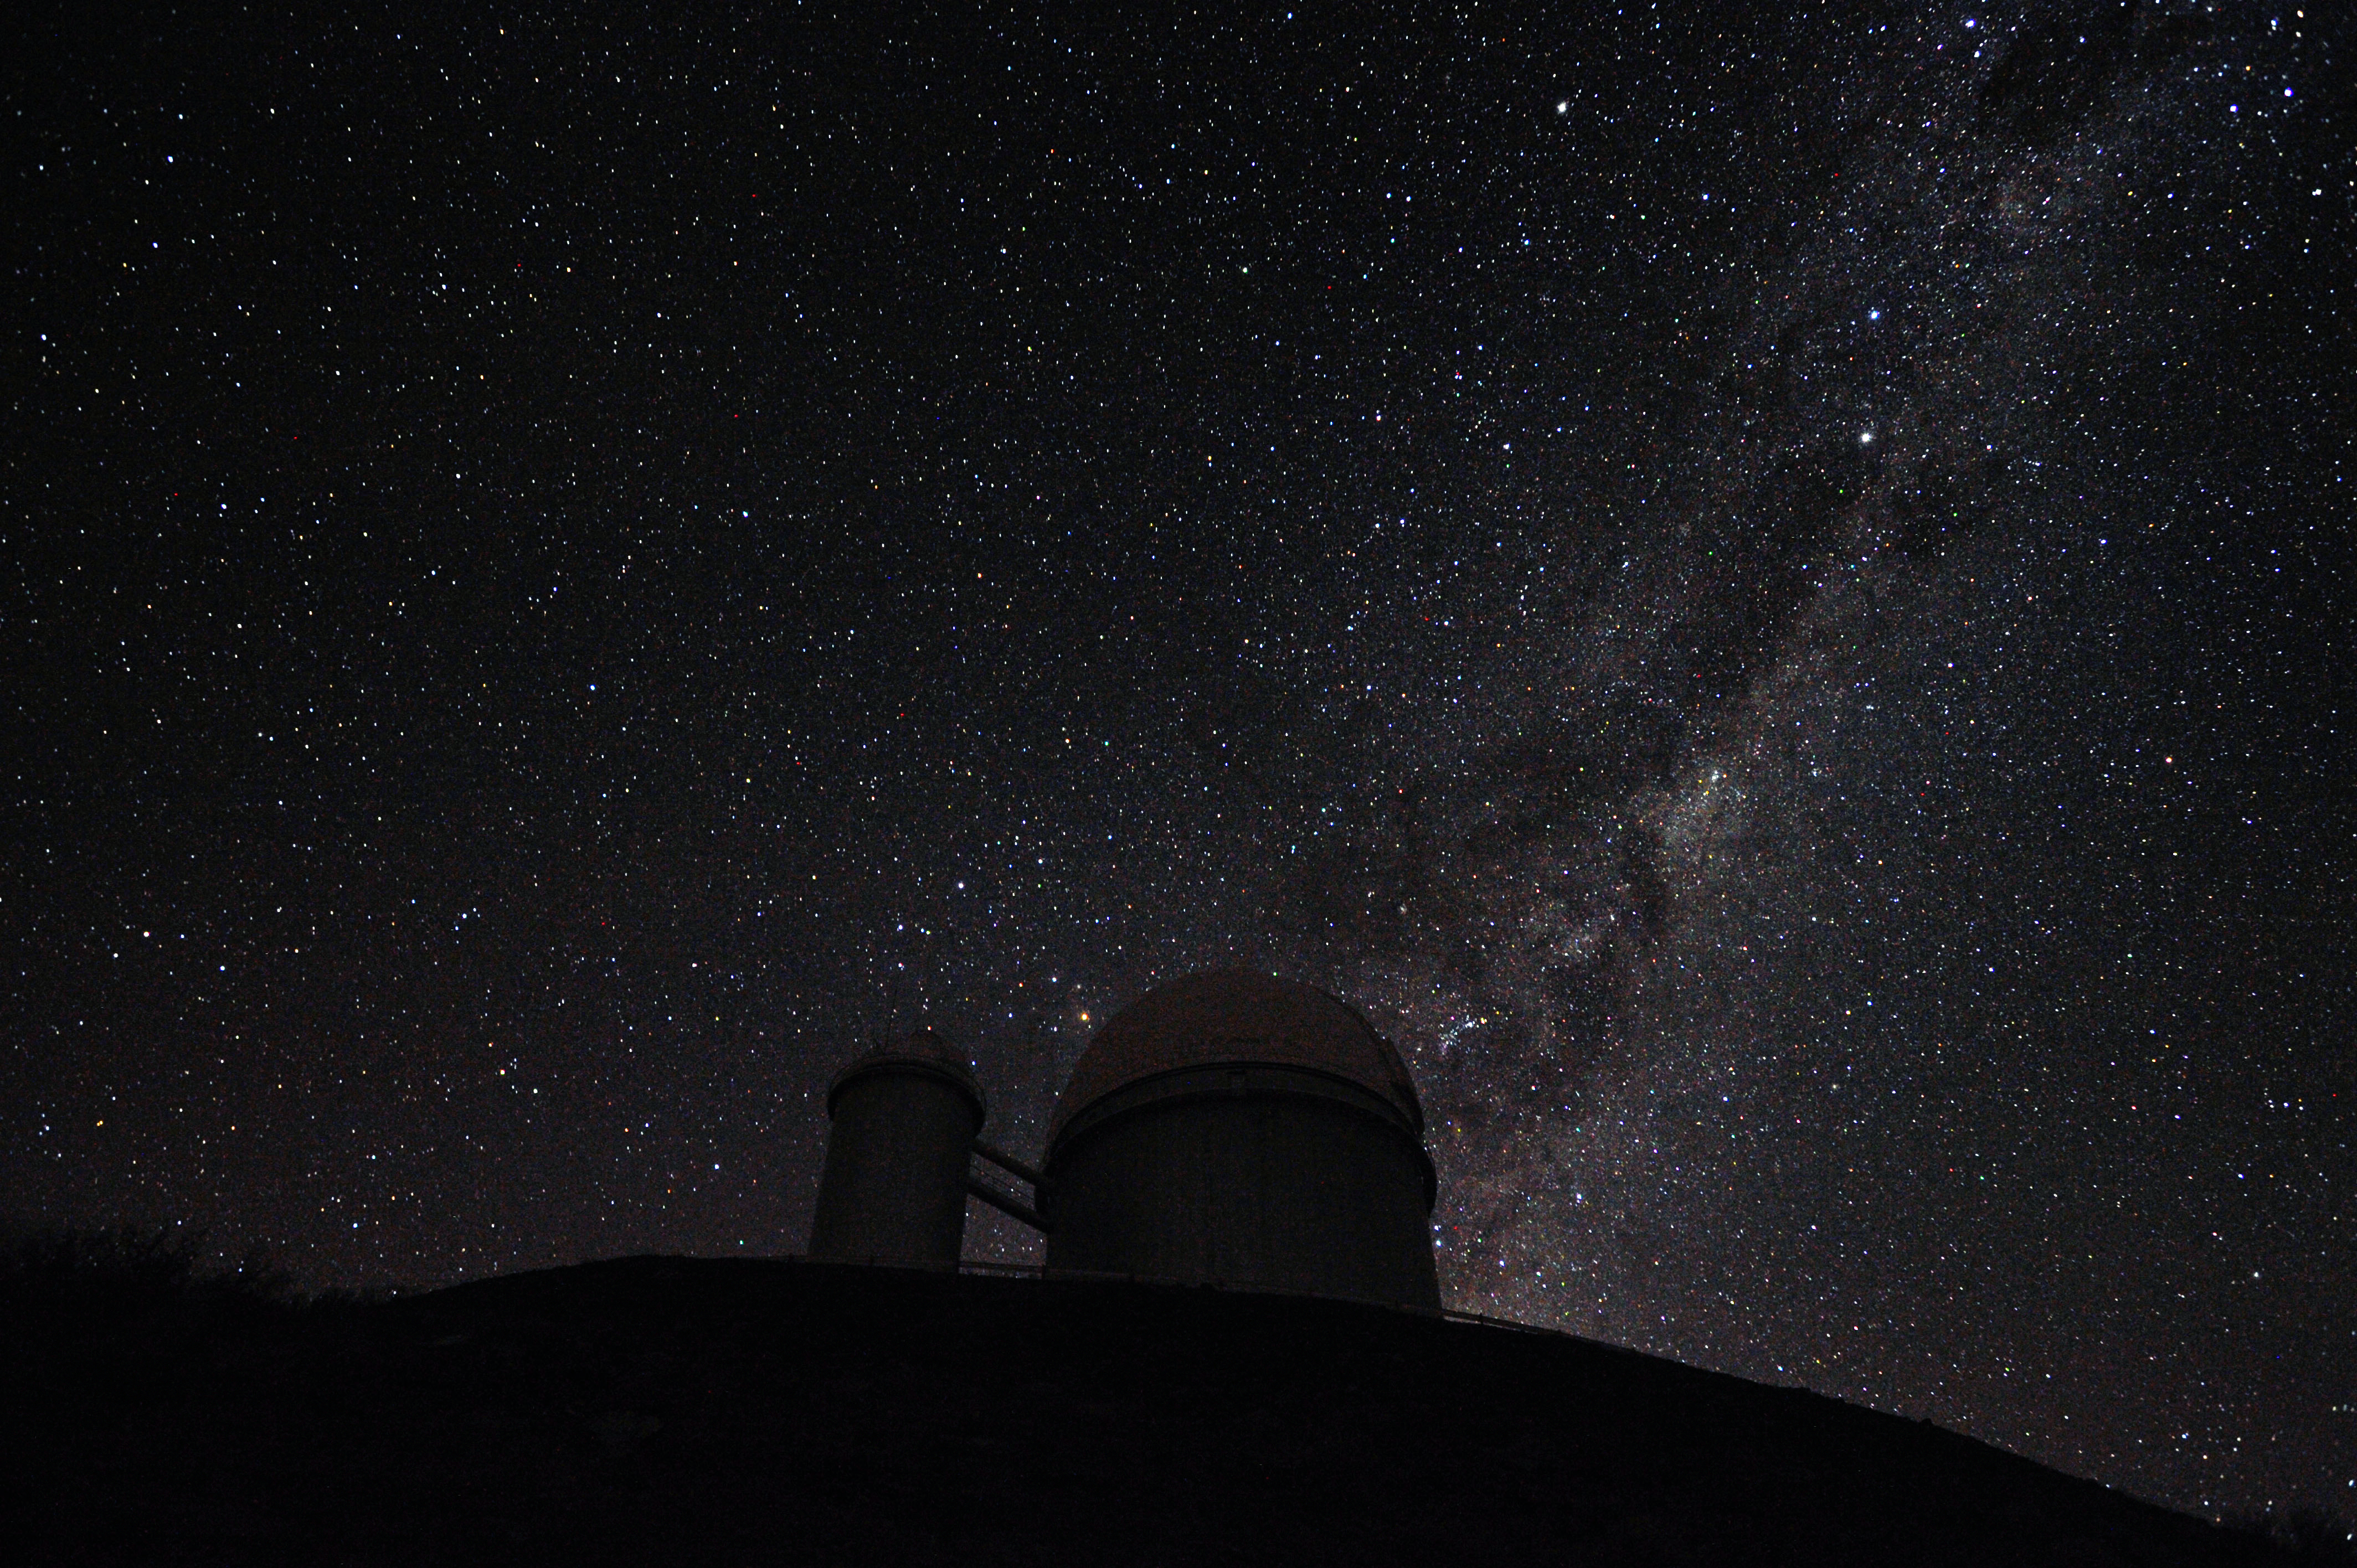

The Milky Way and Alpha and Beta Centauri behind the ESO 3.6-metre telescope at La Silla

This photograph shows the brilliant southern Milky Way behind the dome of the ESO 3.6-metre telescope at La Silla in Chile. The two bright stars in the Milky Way towards the upper right are Alpha and Beta Centauri, with Alpha being the lower of the two. The 3.6-metre telescope hosts the HARPS spectrograph, which was used to detect an Earth-mass planet orbiting Alpha Centauri B.

Credit: S. Brunier/ESO